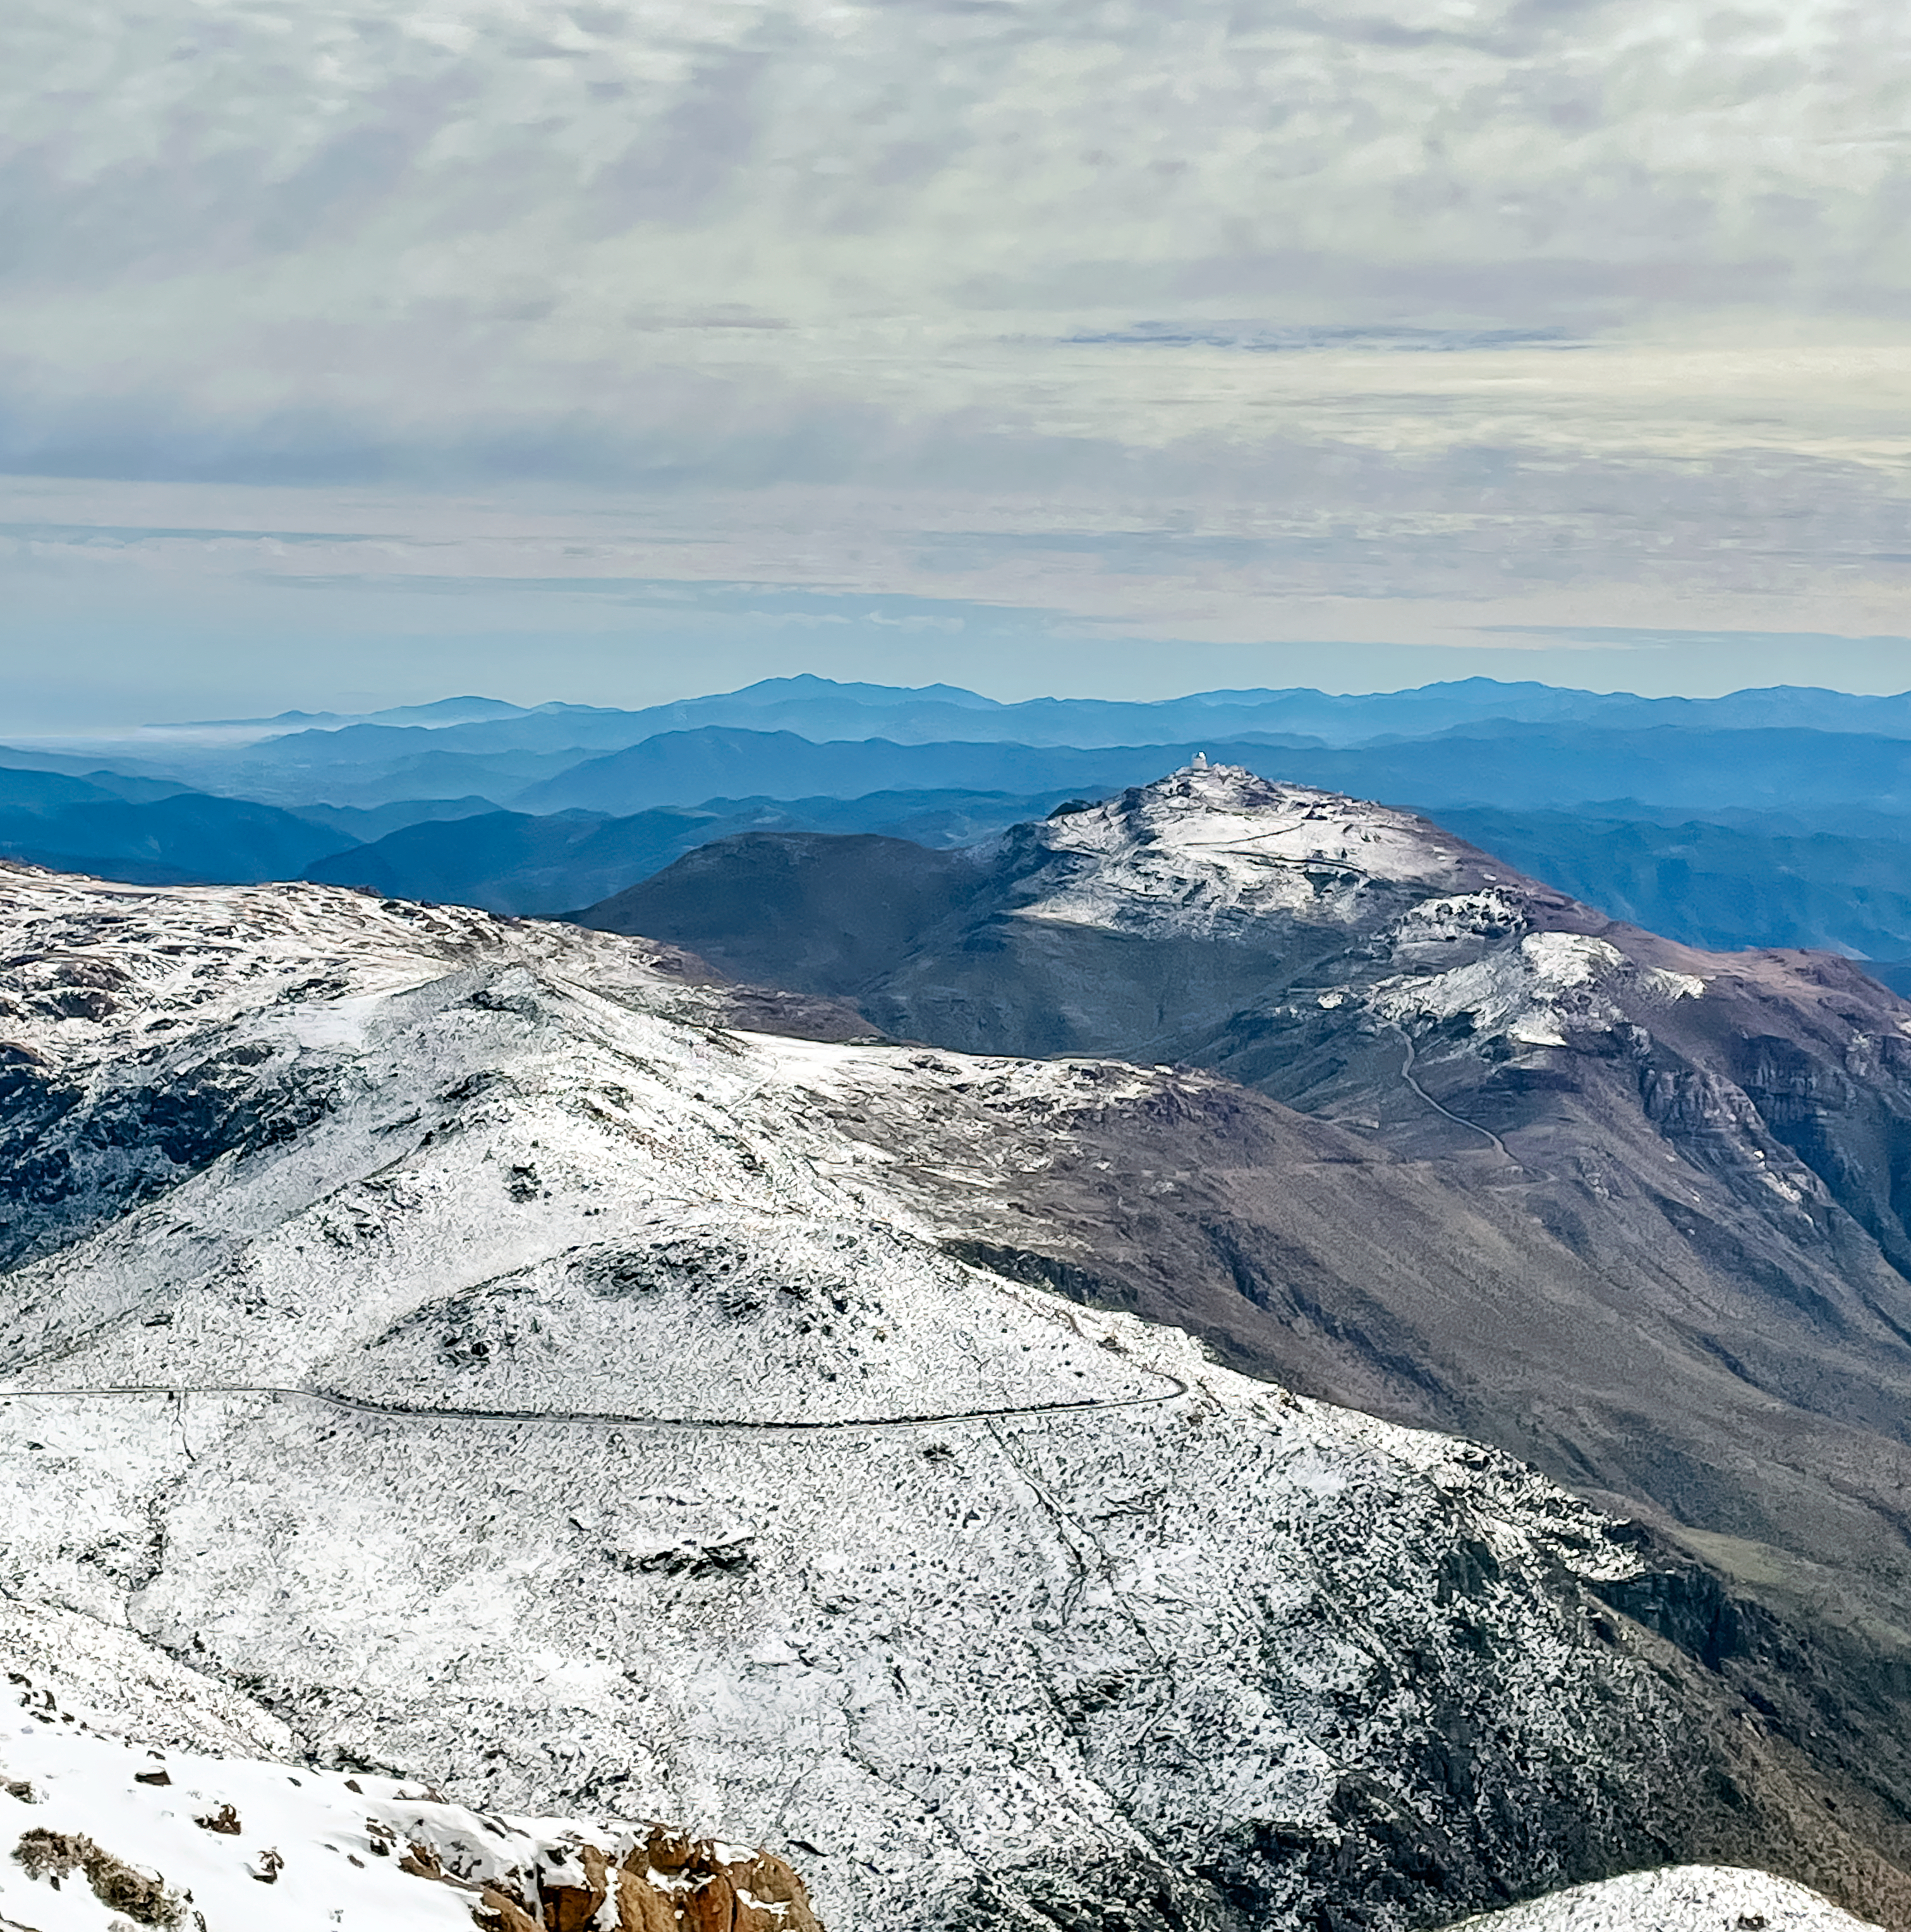

Winter at Cerro Tololo Inter-American Observatory

Snow covers the mountain tops in Chile.

Credit: NOIRLab/NSF/AURA